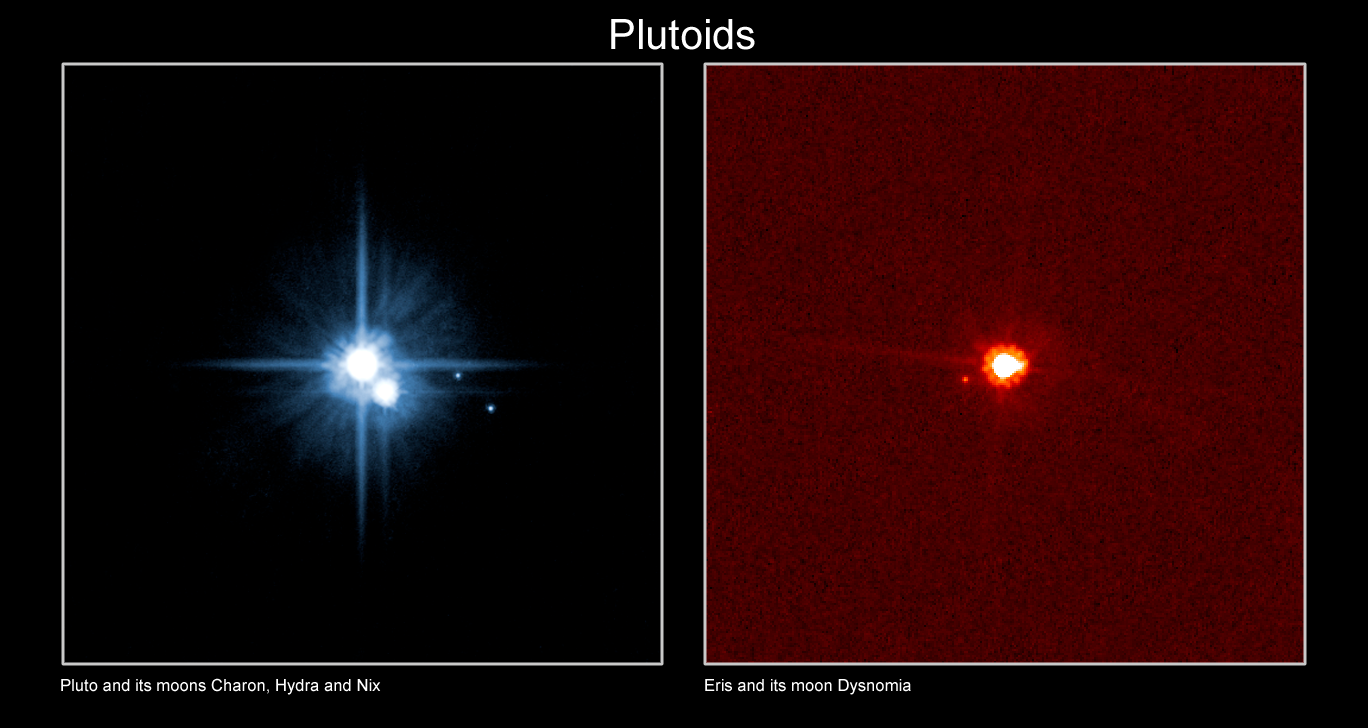

Plutoids

The two known and named plutoids are Pluto and Eris. Plutoids are celestial bodies in orbit around the Sun at a distance greater than that of Neptune that have sufficient mass for their self-gravity to overcome rigid body forces so that they assume a hydrostatic equilibrium (near-spherical) shape, and that have not cleared the neighbourhood around their orbit. Satellites of plutoids are not plutoids themselves, even if they are massive enough that their shape is dictated by self-gravity.

Credit: IAU, NASA/ESA Hubble Space Telescope, H. Weaver (JHU/APL), A. Stern (SwRI), the HST Pluto Companion Search Team and M. Brown.